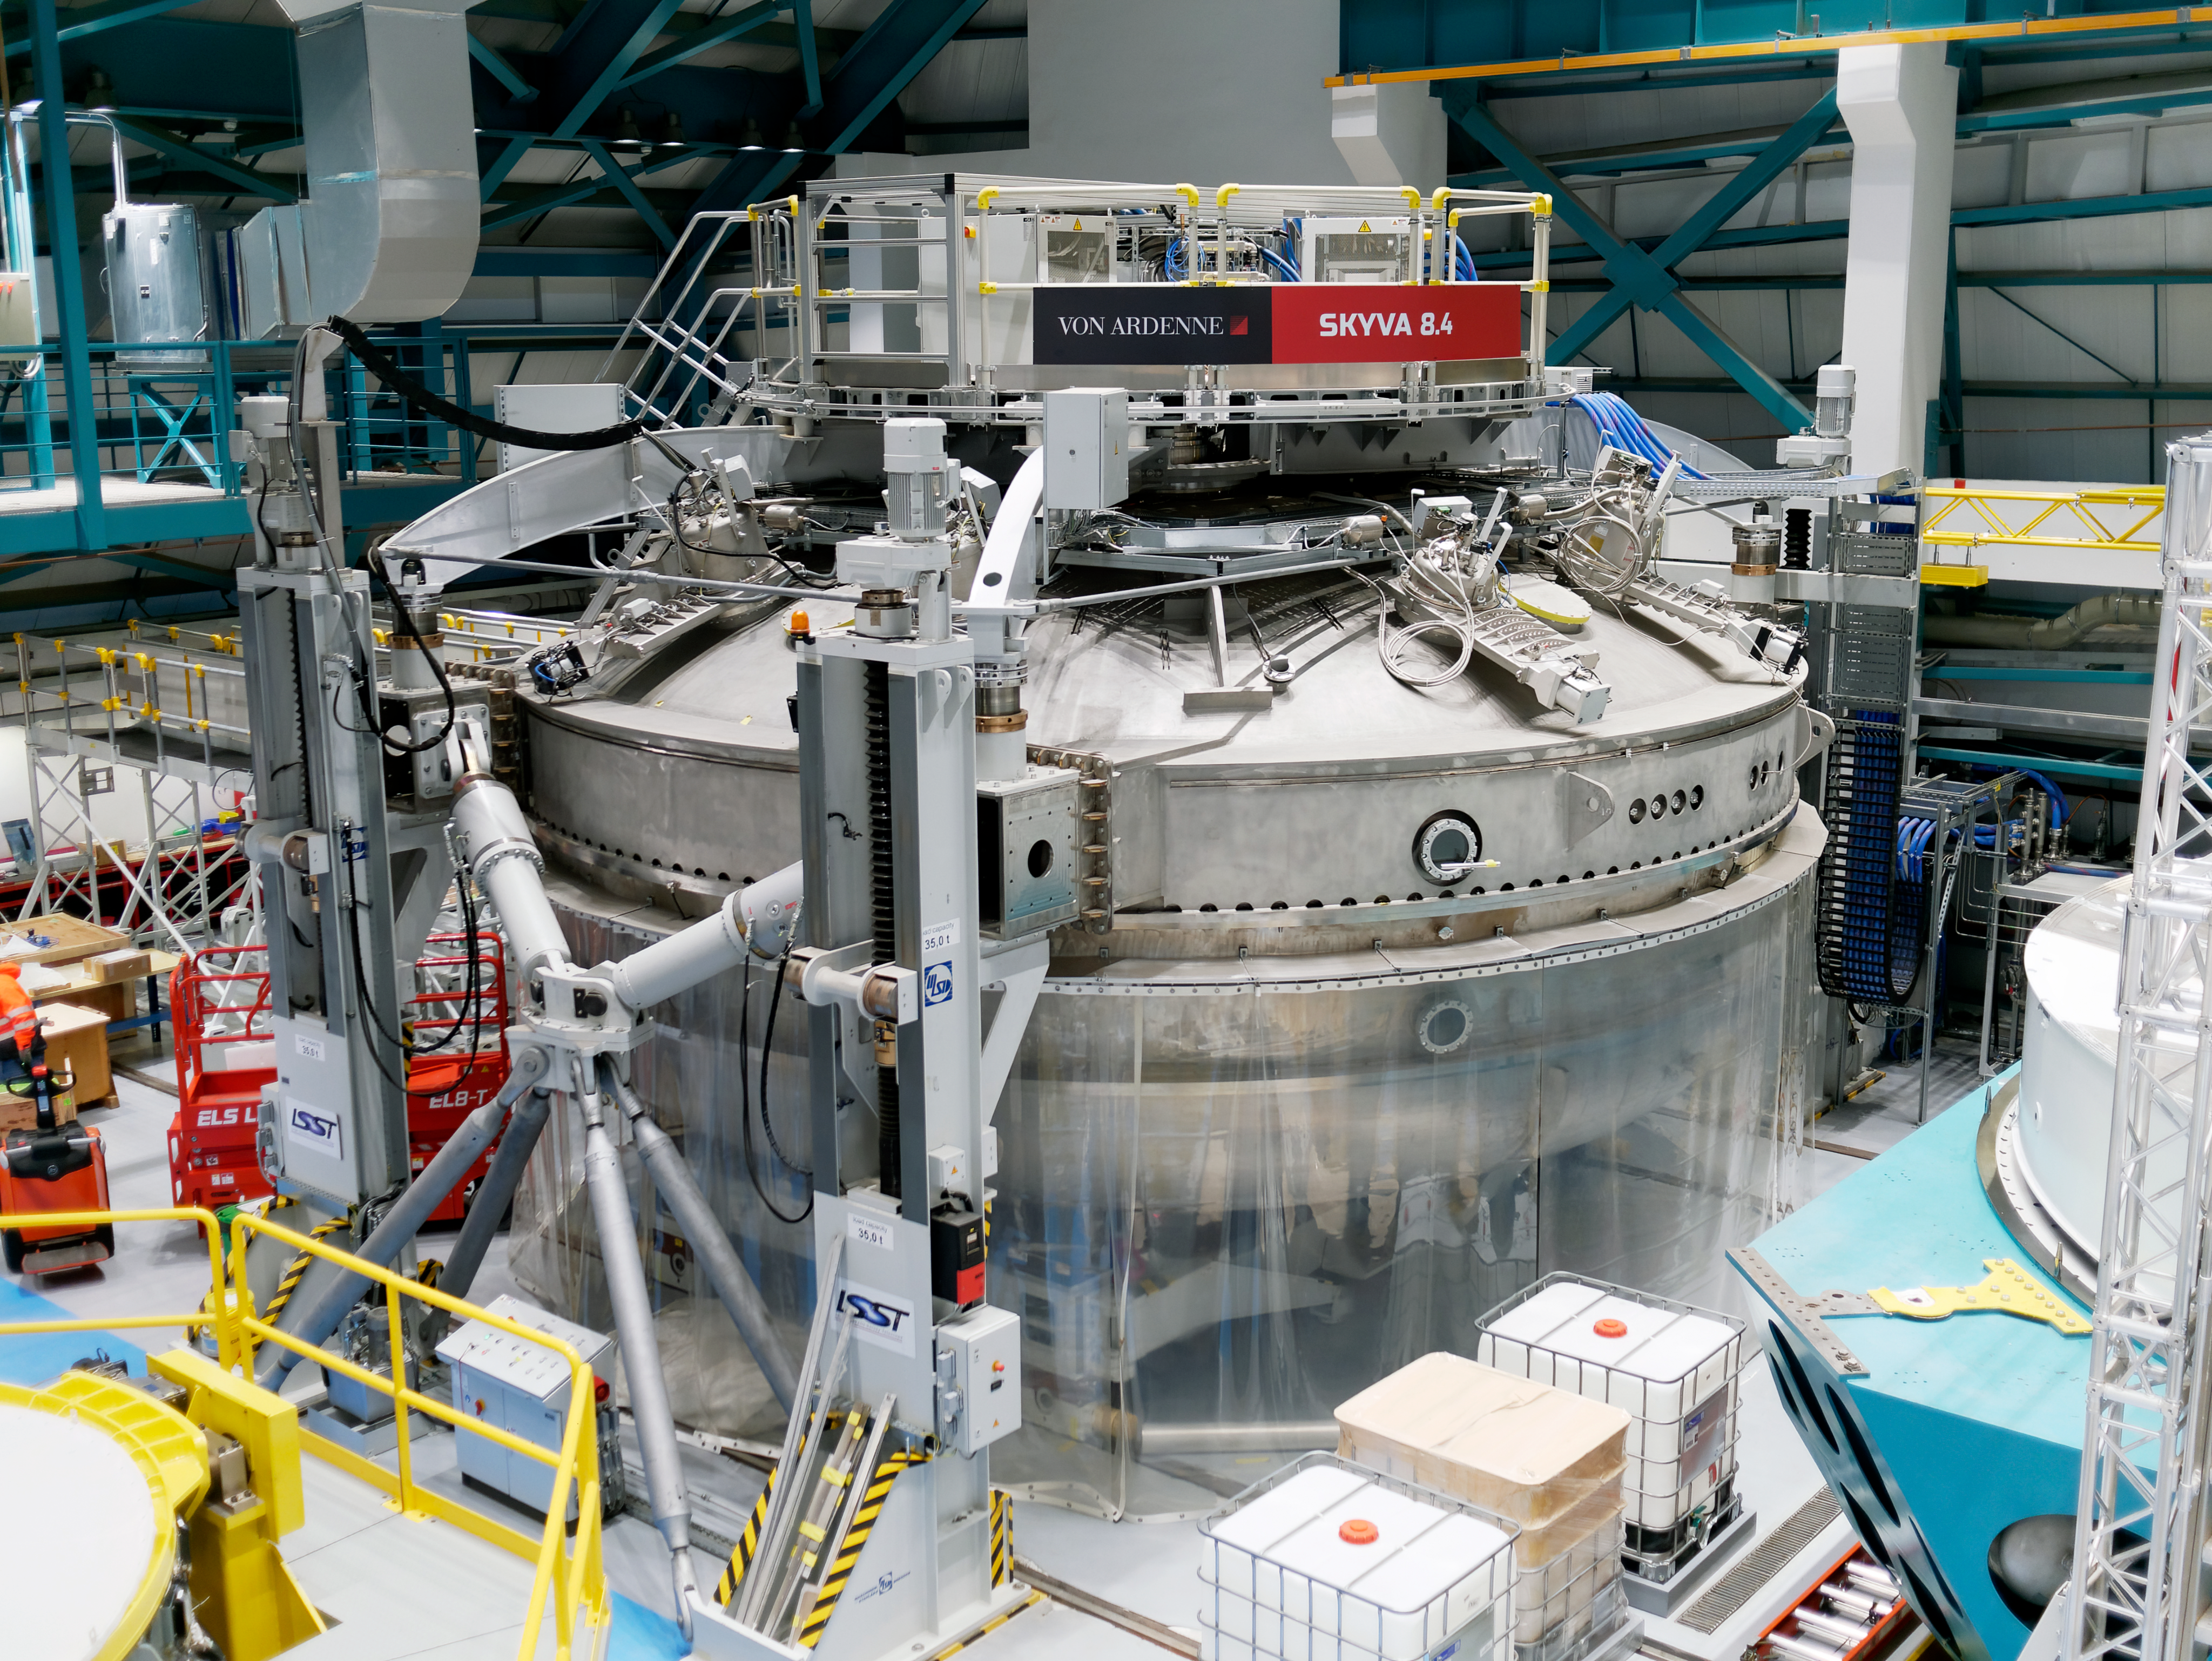

Rubin Observatory Coating Chamber

The coating chamber at Rubin Observatory on Cerro Pachón in Chile.

Credit: RubinObs/NOIRLab/SLAC/NSF/DOE/AURA/W. O'Mullane